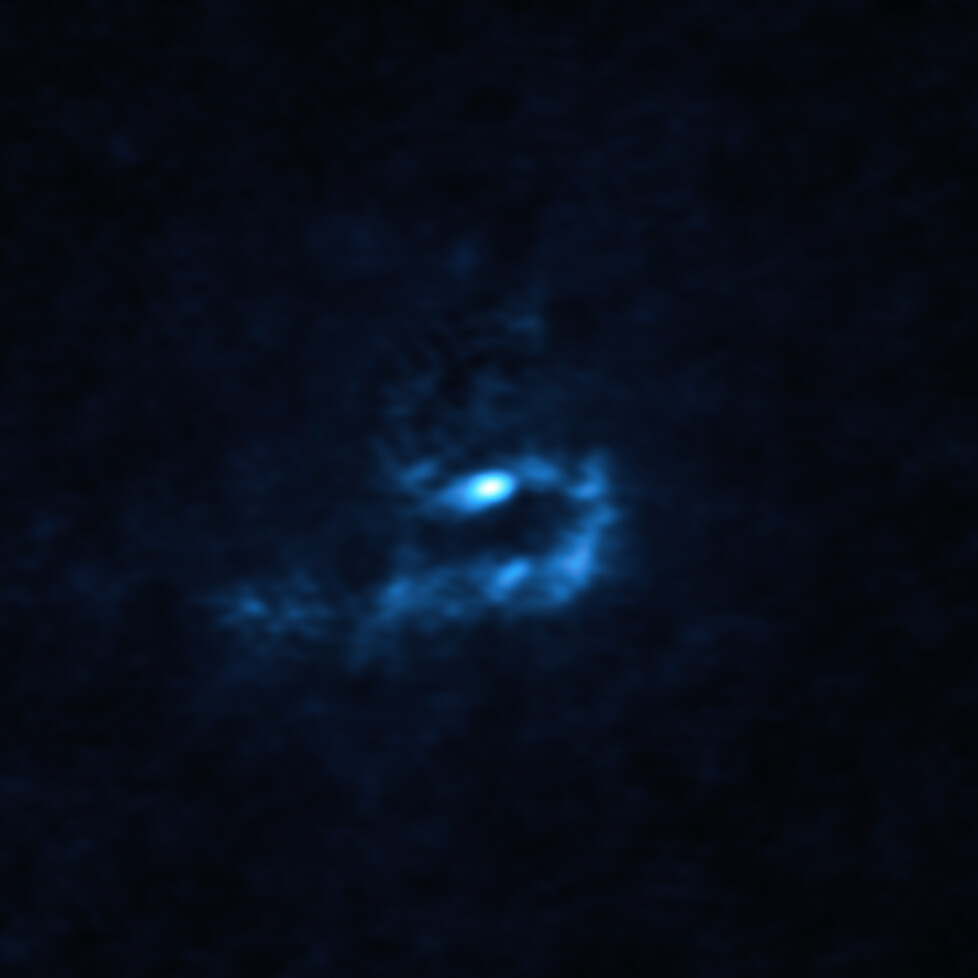

Large dusty clumps orbiting V960 Mon captured by ALMA

This image of the young star V960 Mon and surrounding dusty material was obtained with the Atacama Large Millimeter/submillimeter Array (ALMA). Large dusty clumps with masses similar to that of planets are visible here as blue blobs. These clumps could contract and collapse via a process known as “gravitational instability” to form giant planets roughly the size of Jupiter.

Credit: ALMA (ESO/NAOJ/NRAO)/Weber et al